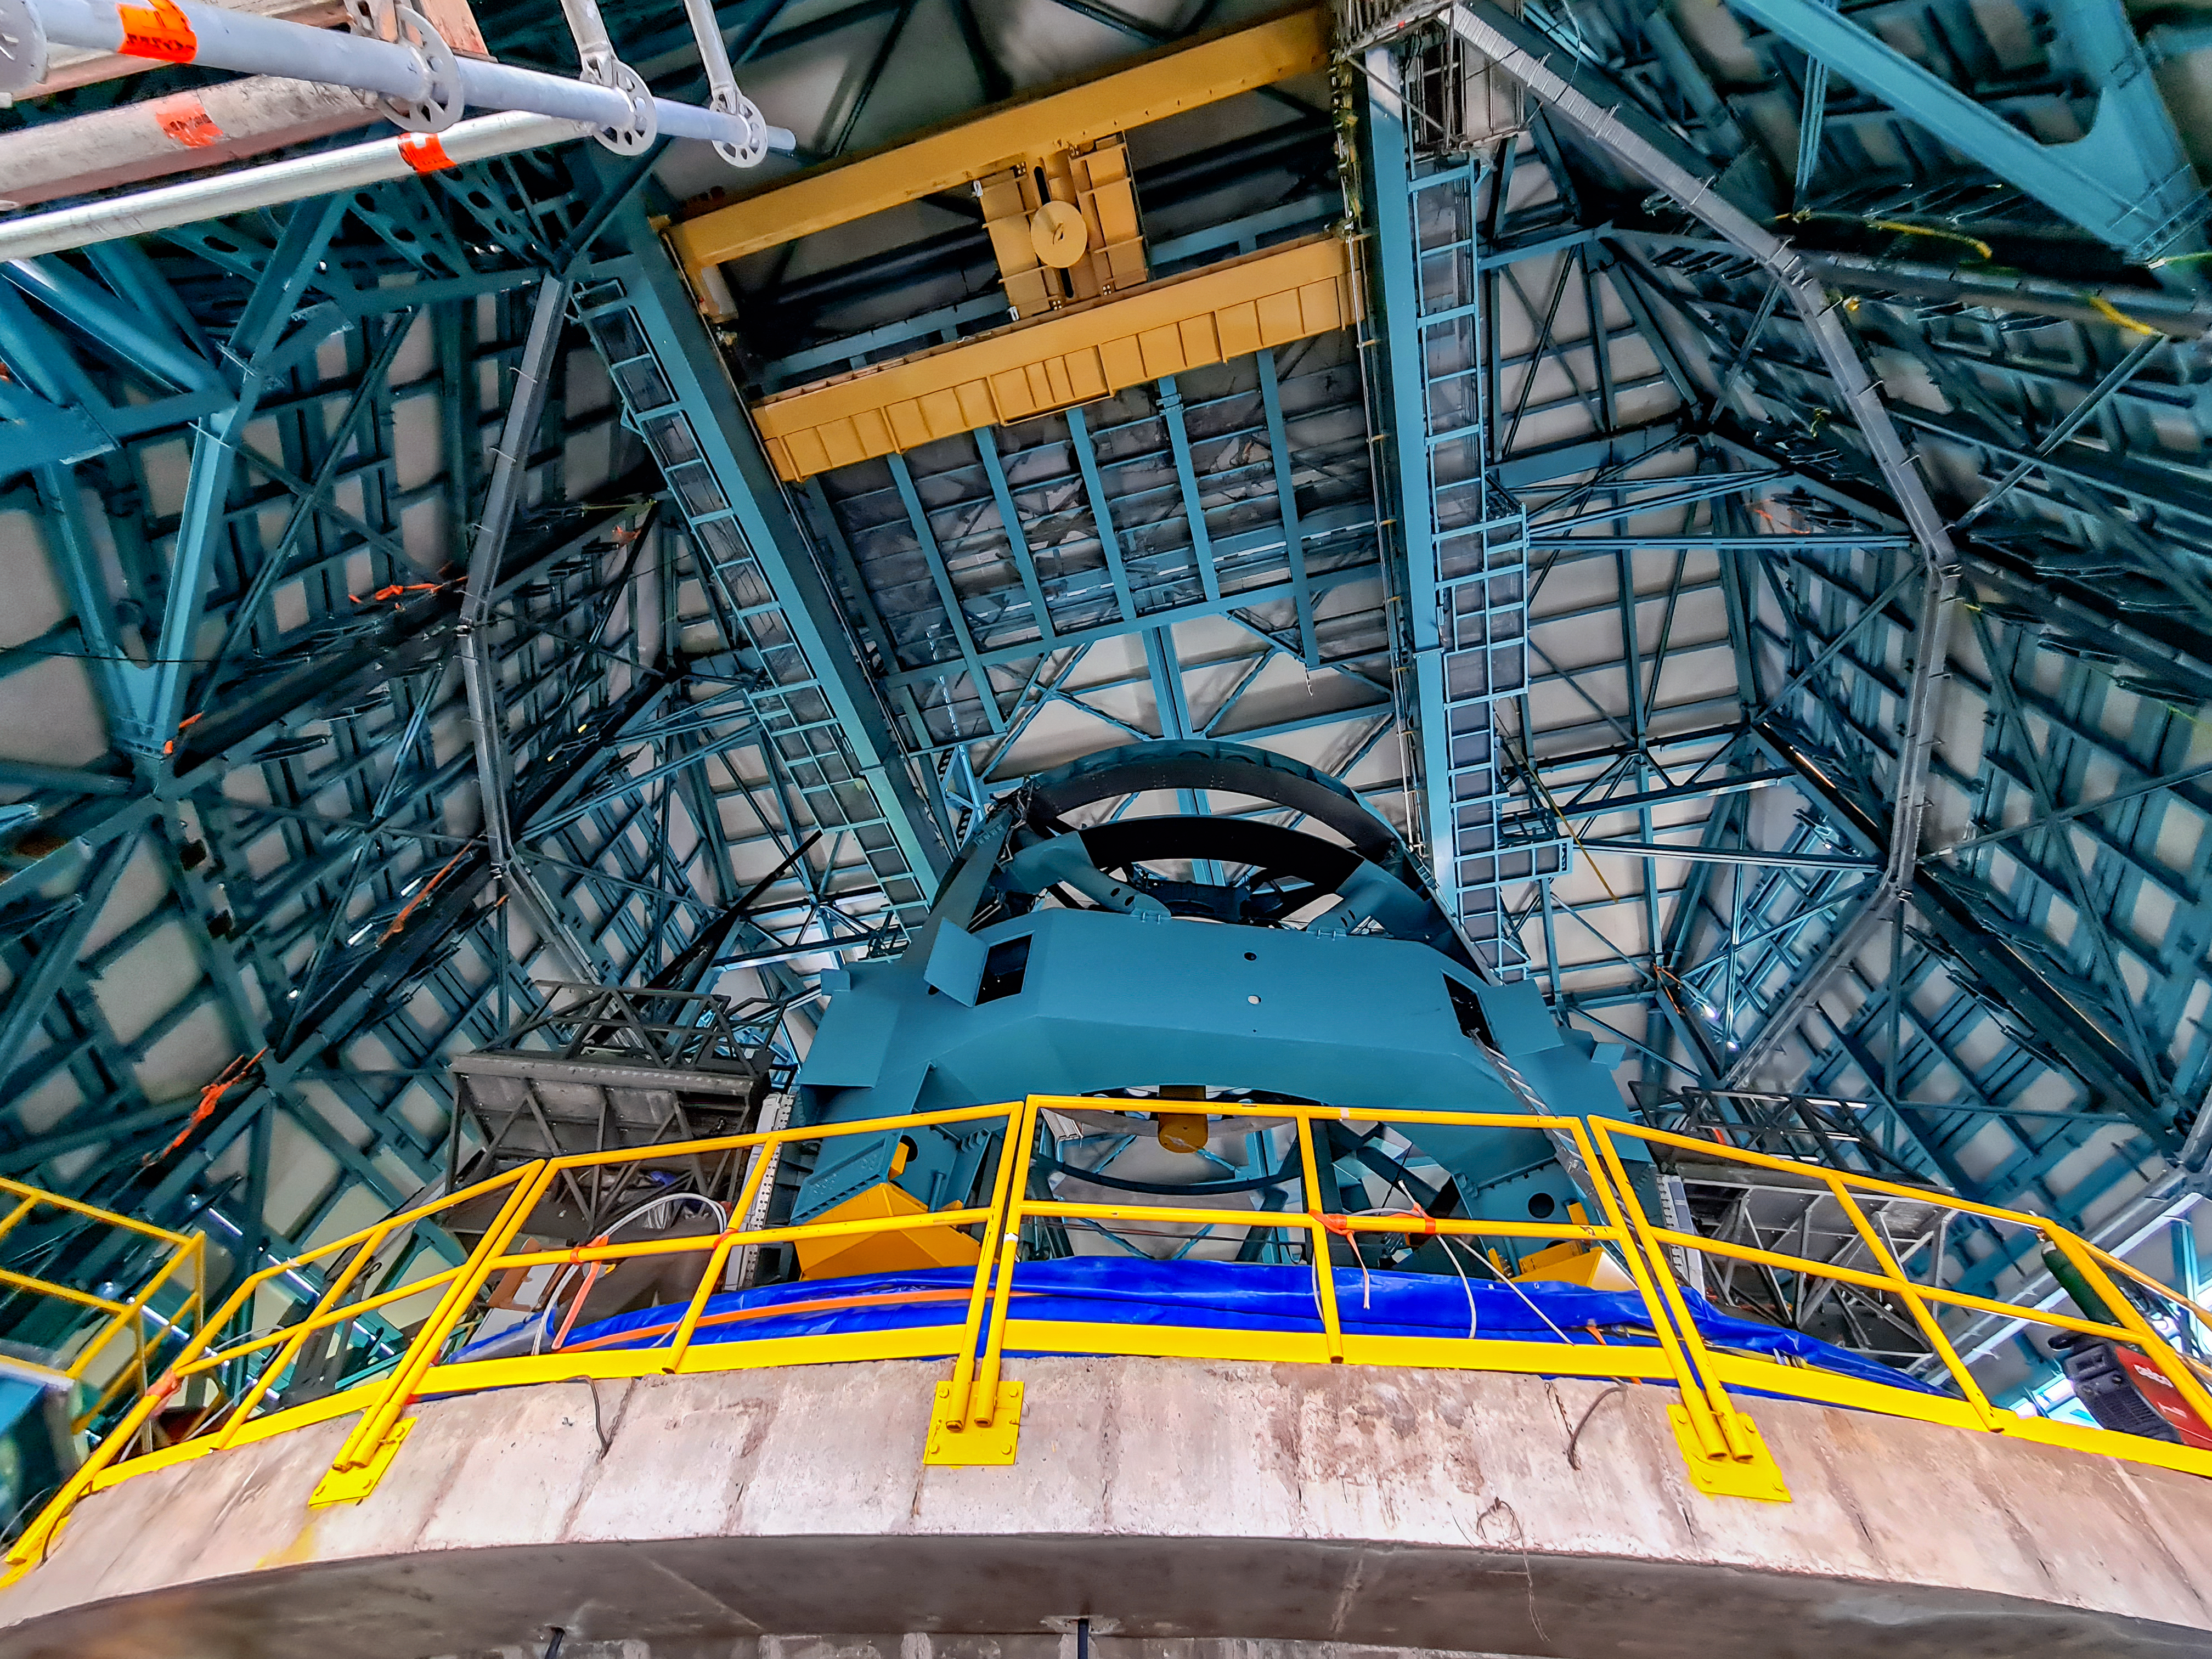

Vera C. Rubin Observatory Construction

The Vera C. Rubin Observatory under construction. Part of the 8.4-meter telescope itself can be seen here.

Credit: NOIRLab/AURA/NSF